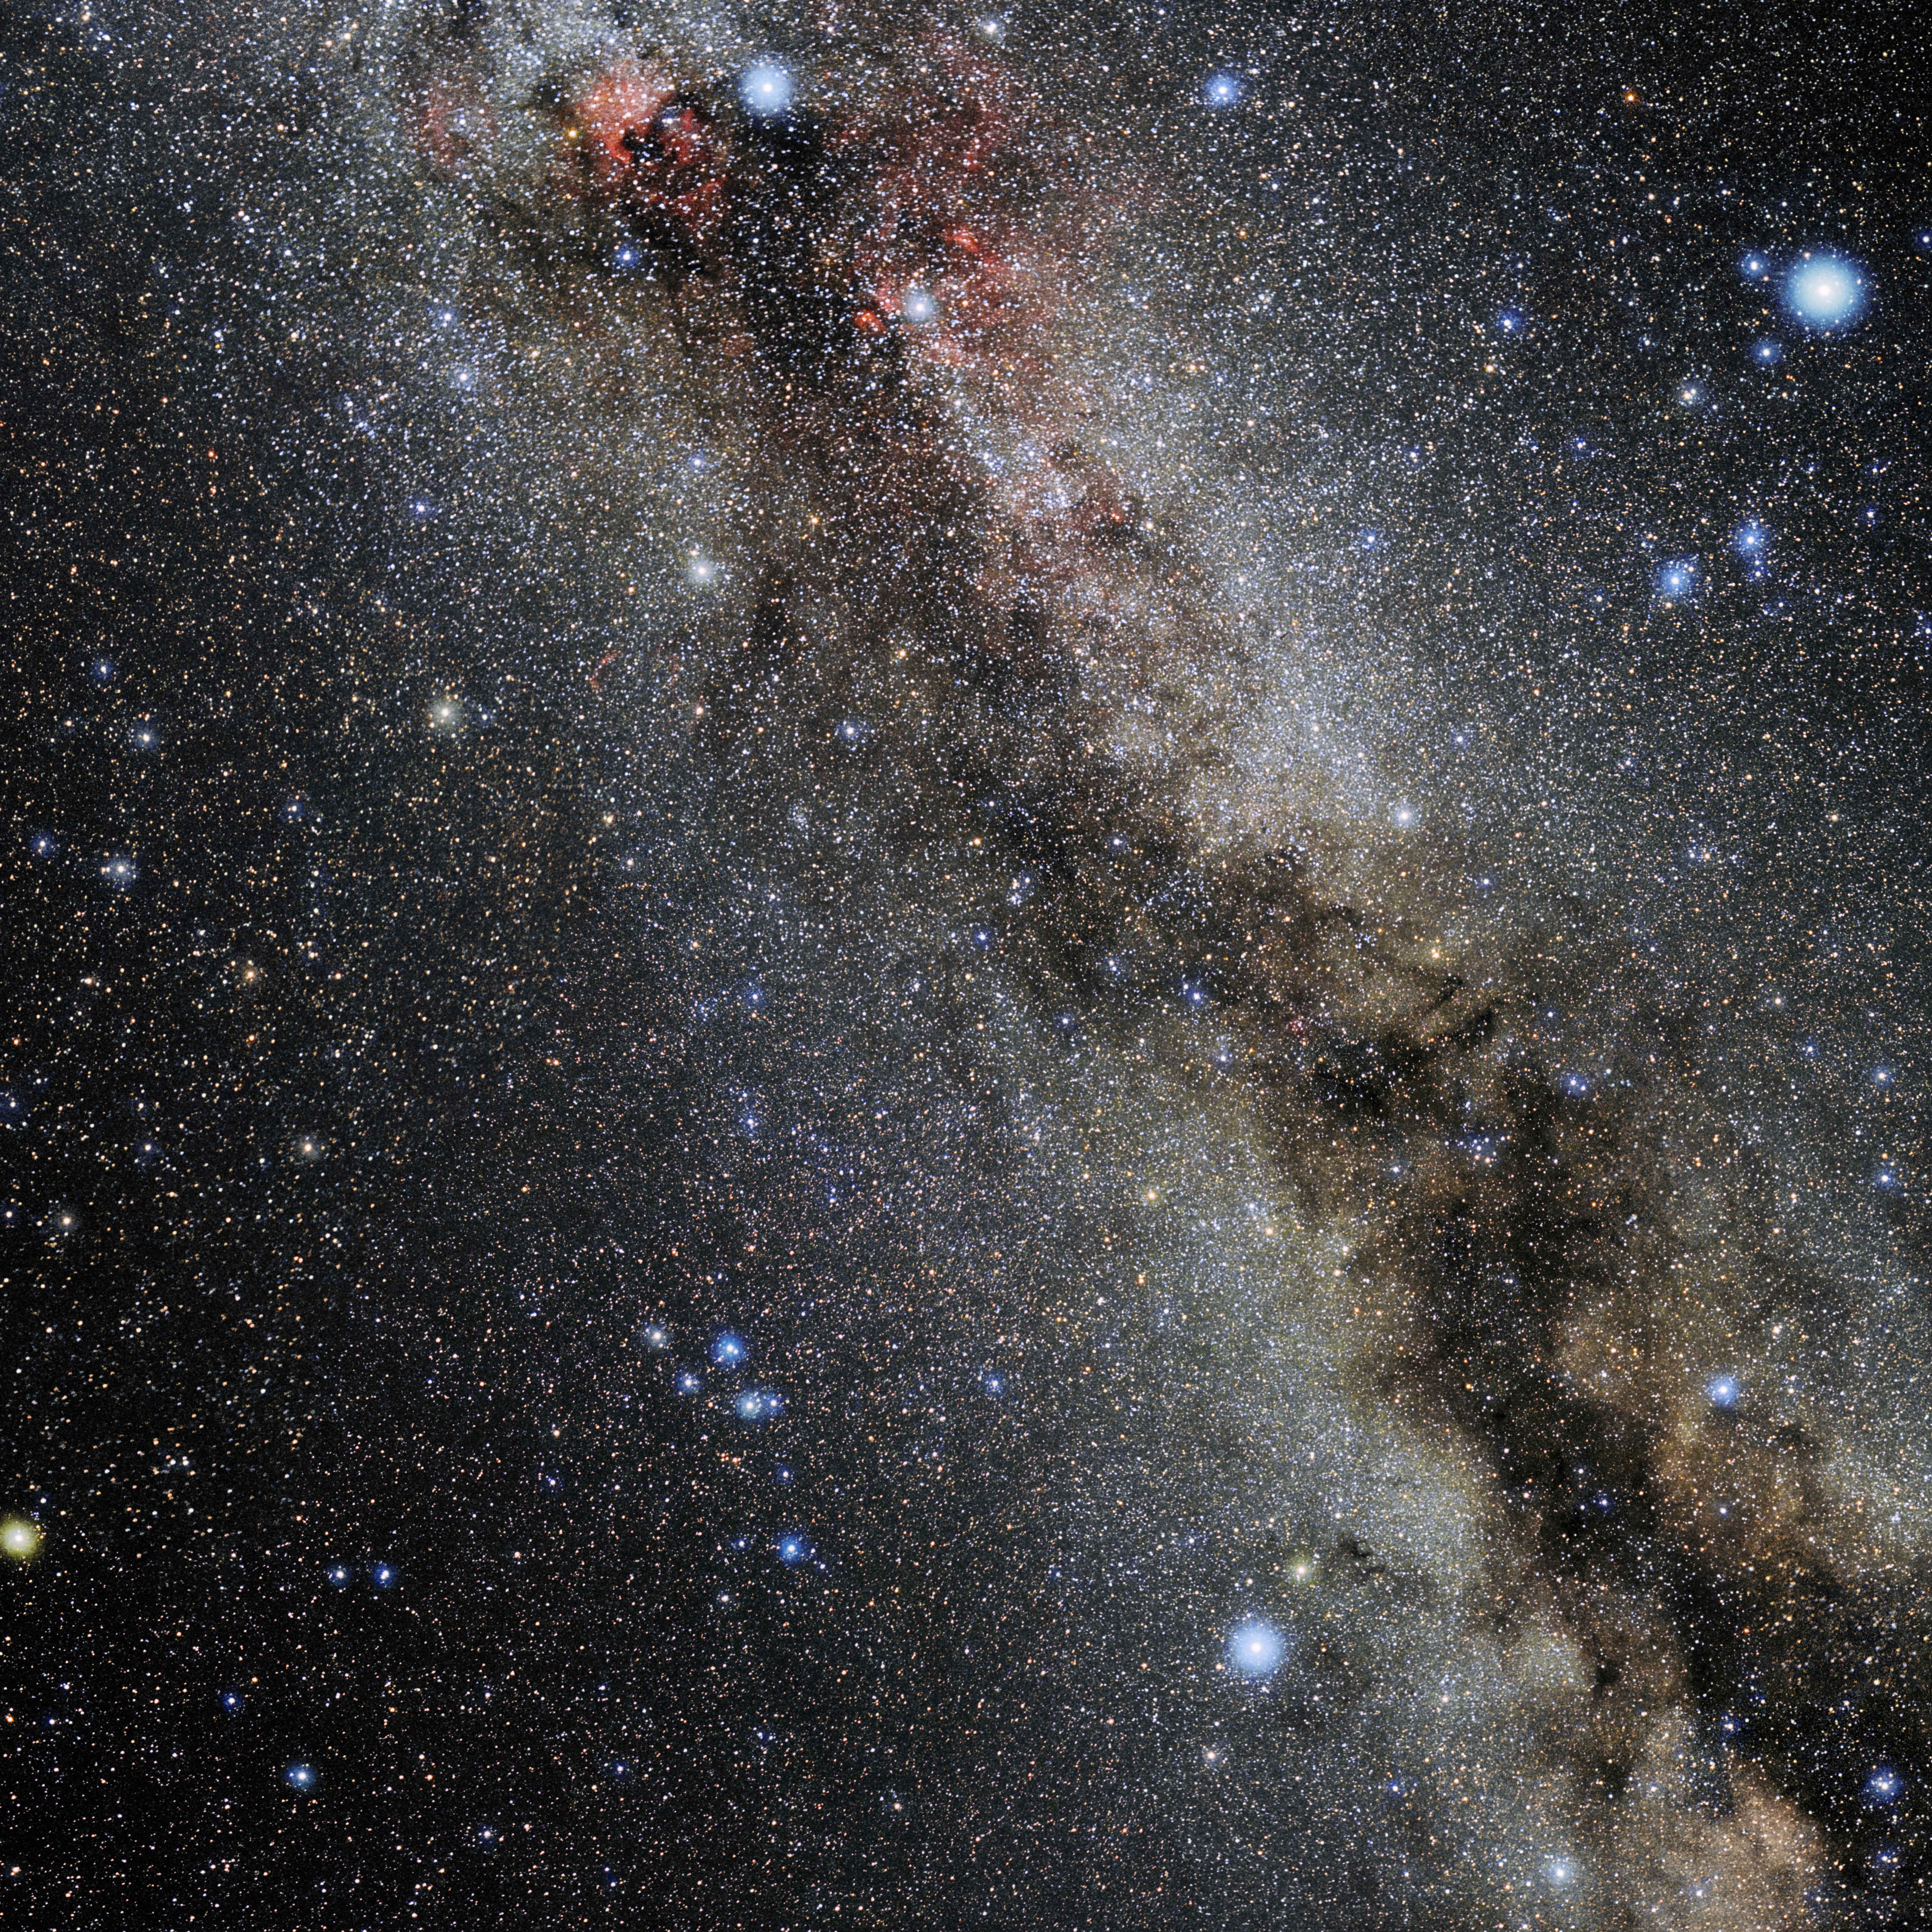

Vulpecula

Photo of the constellation Vulpecula produced by NOIRLab in collaboration with Eckhard Slawik, a German astrophotographer. Here is the annotated version.

Credit: E. Slawik/NOIRLab/NSF/AURA/M. Zamani